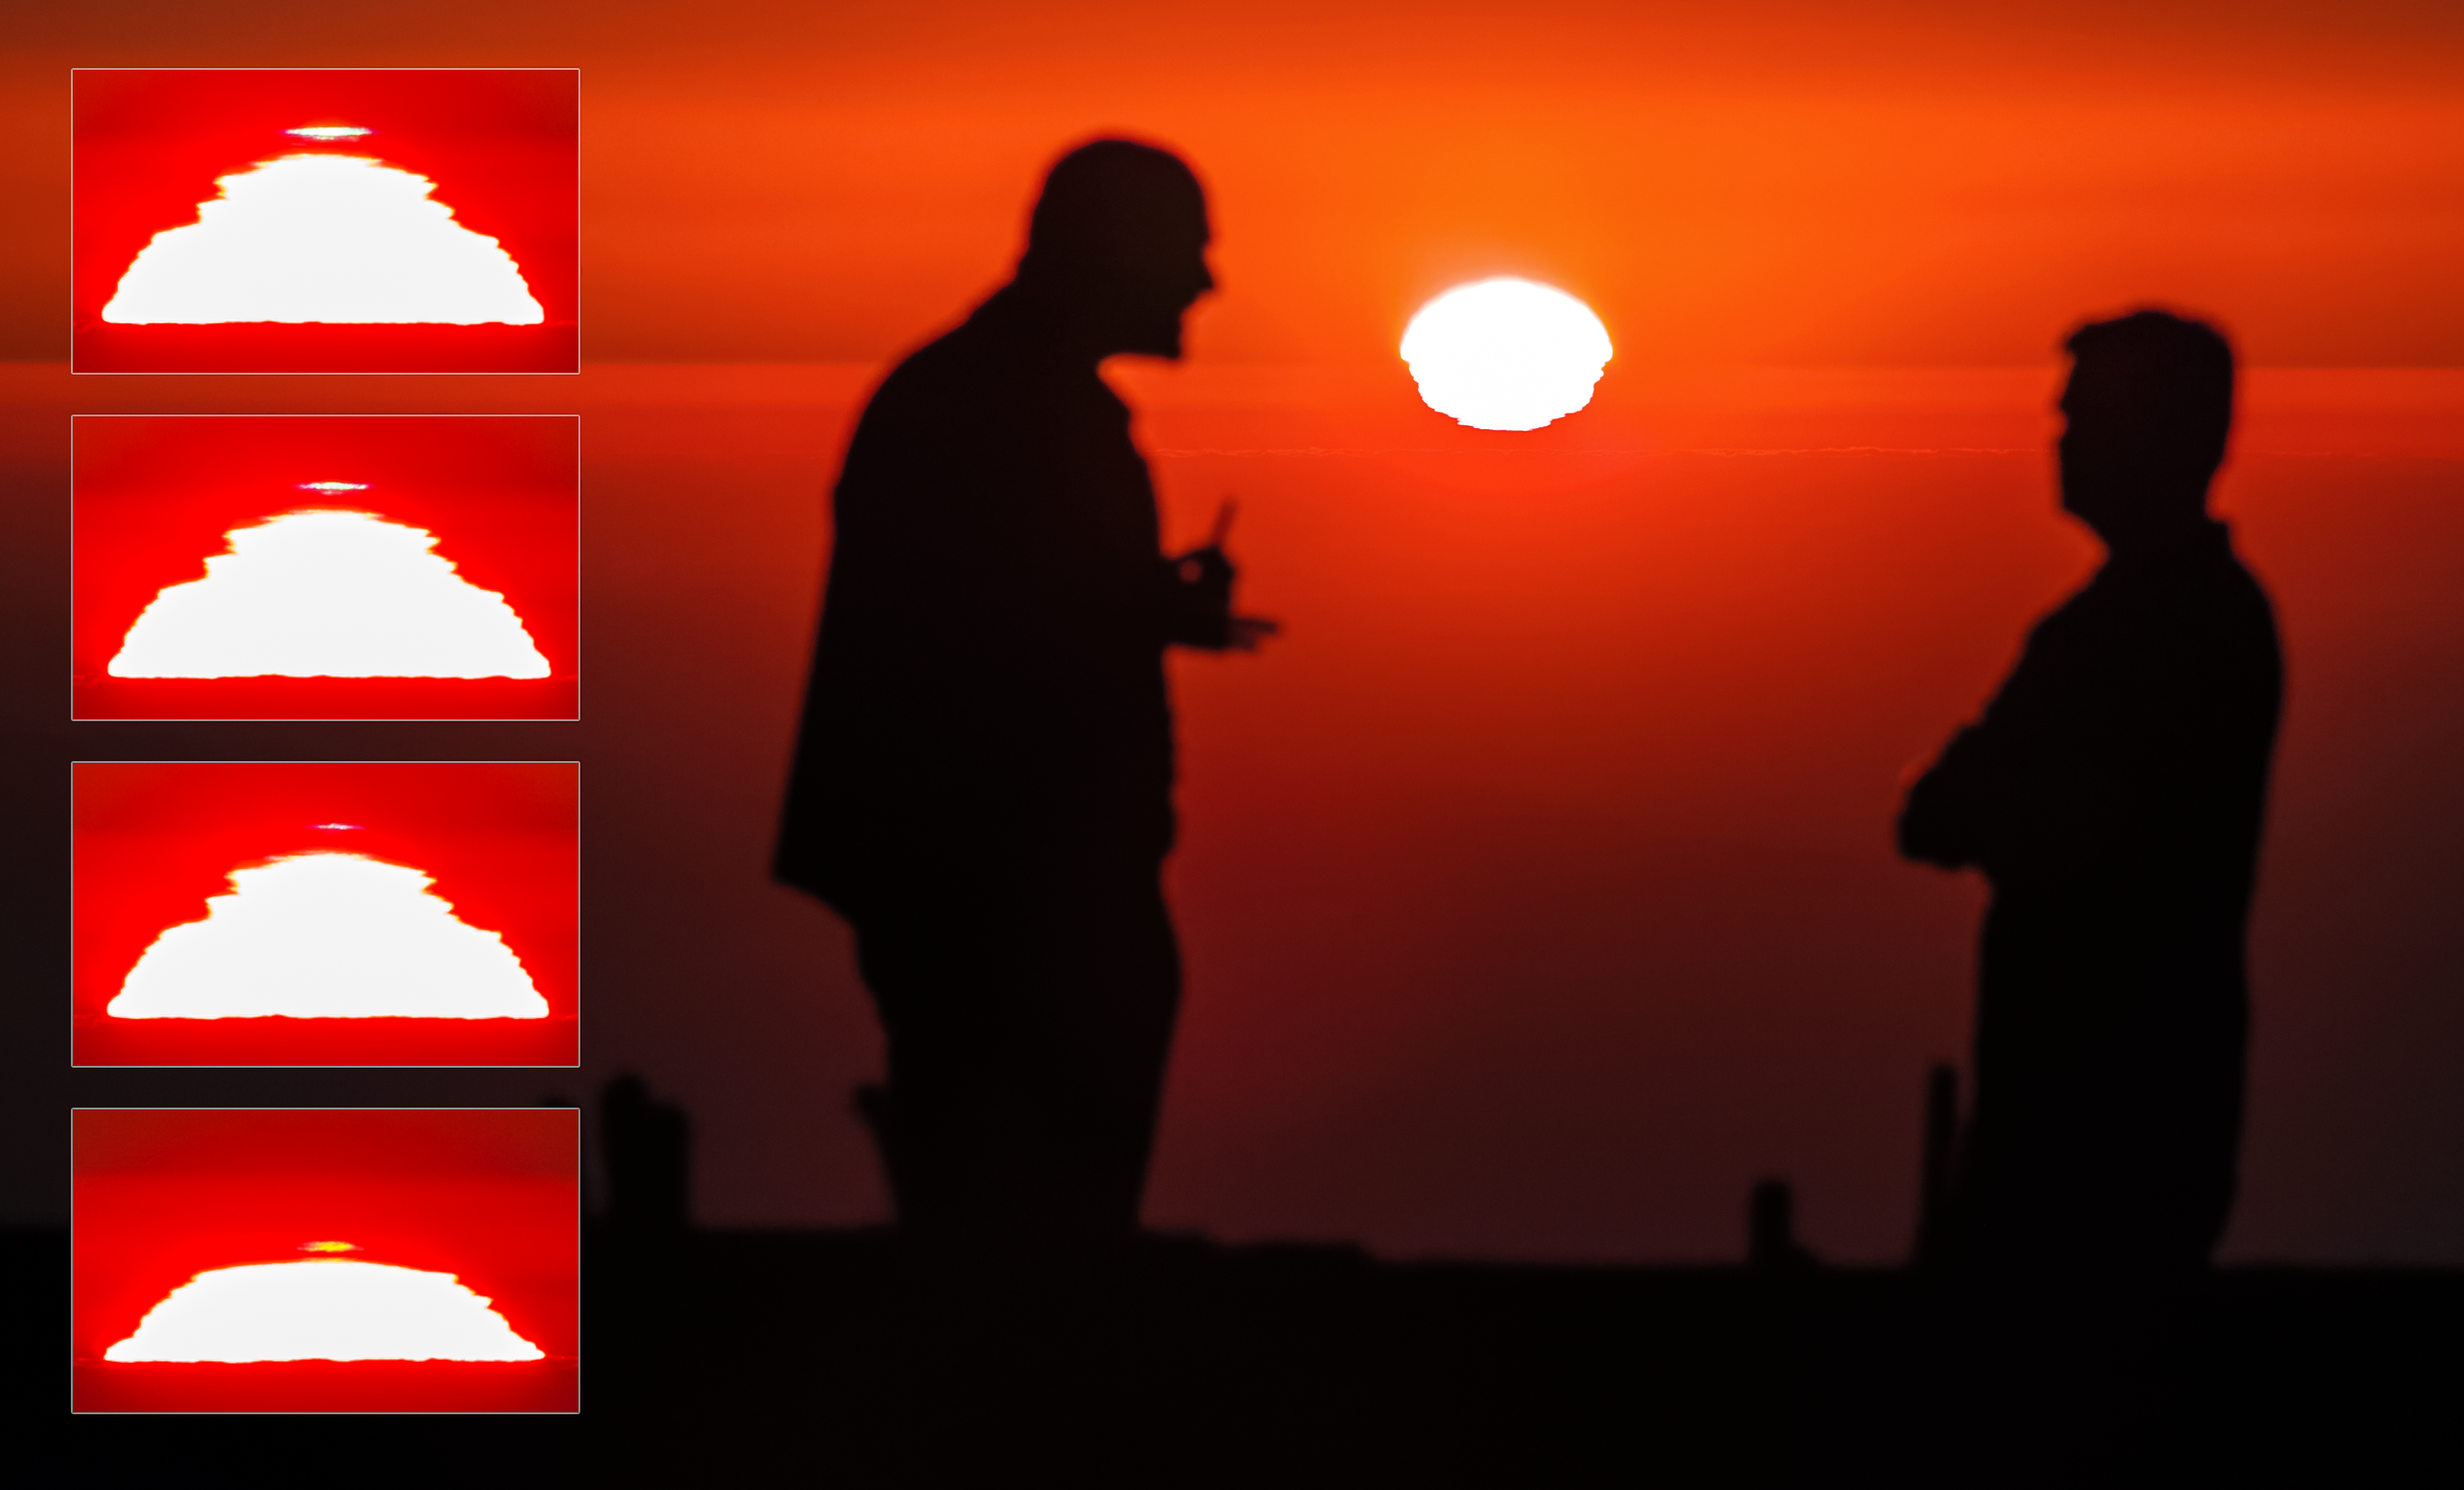

La Silla sunset and green flash

Two staff members at ESO's La Silla Observatory admire a spectacular sunset. Four photographic inserts provide a close-up view of the Sun as it dips below the horizon of the Chilean Atacama Desert. Note the rare green flash in the last frame.

Credit: P. Horálek/ESO